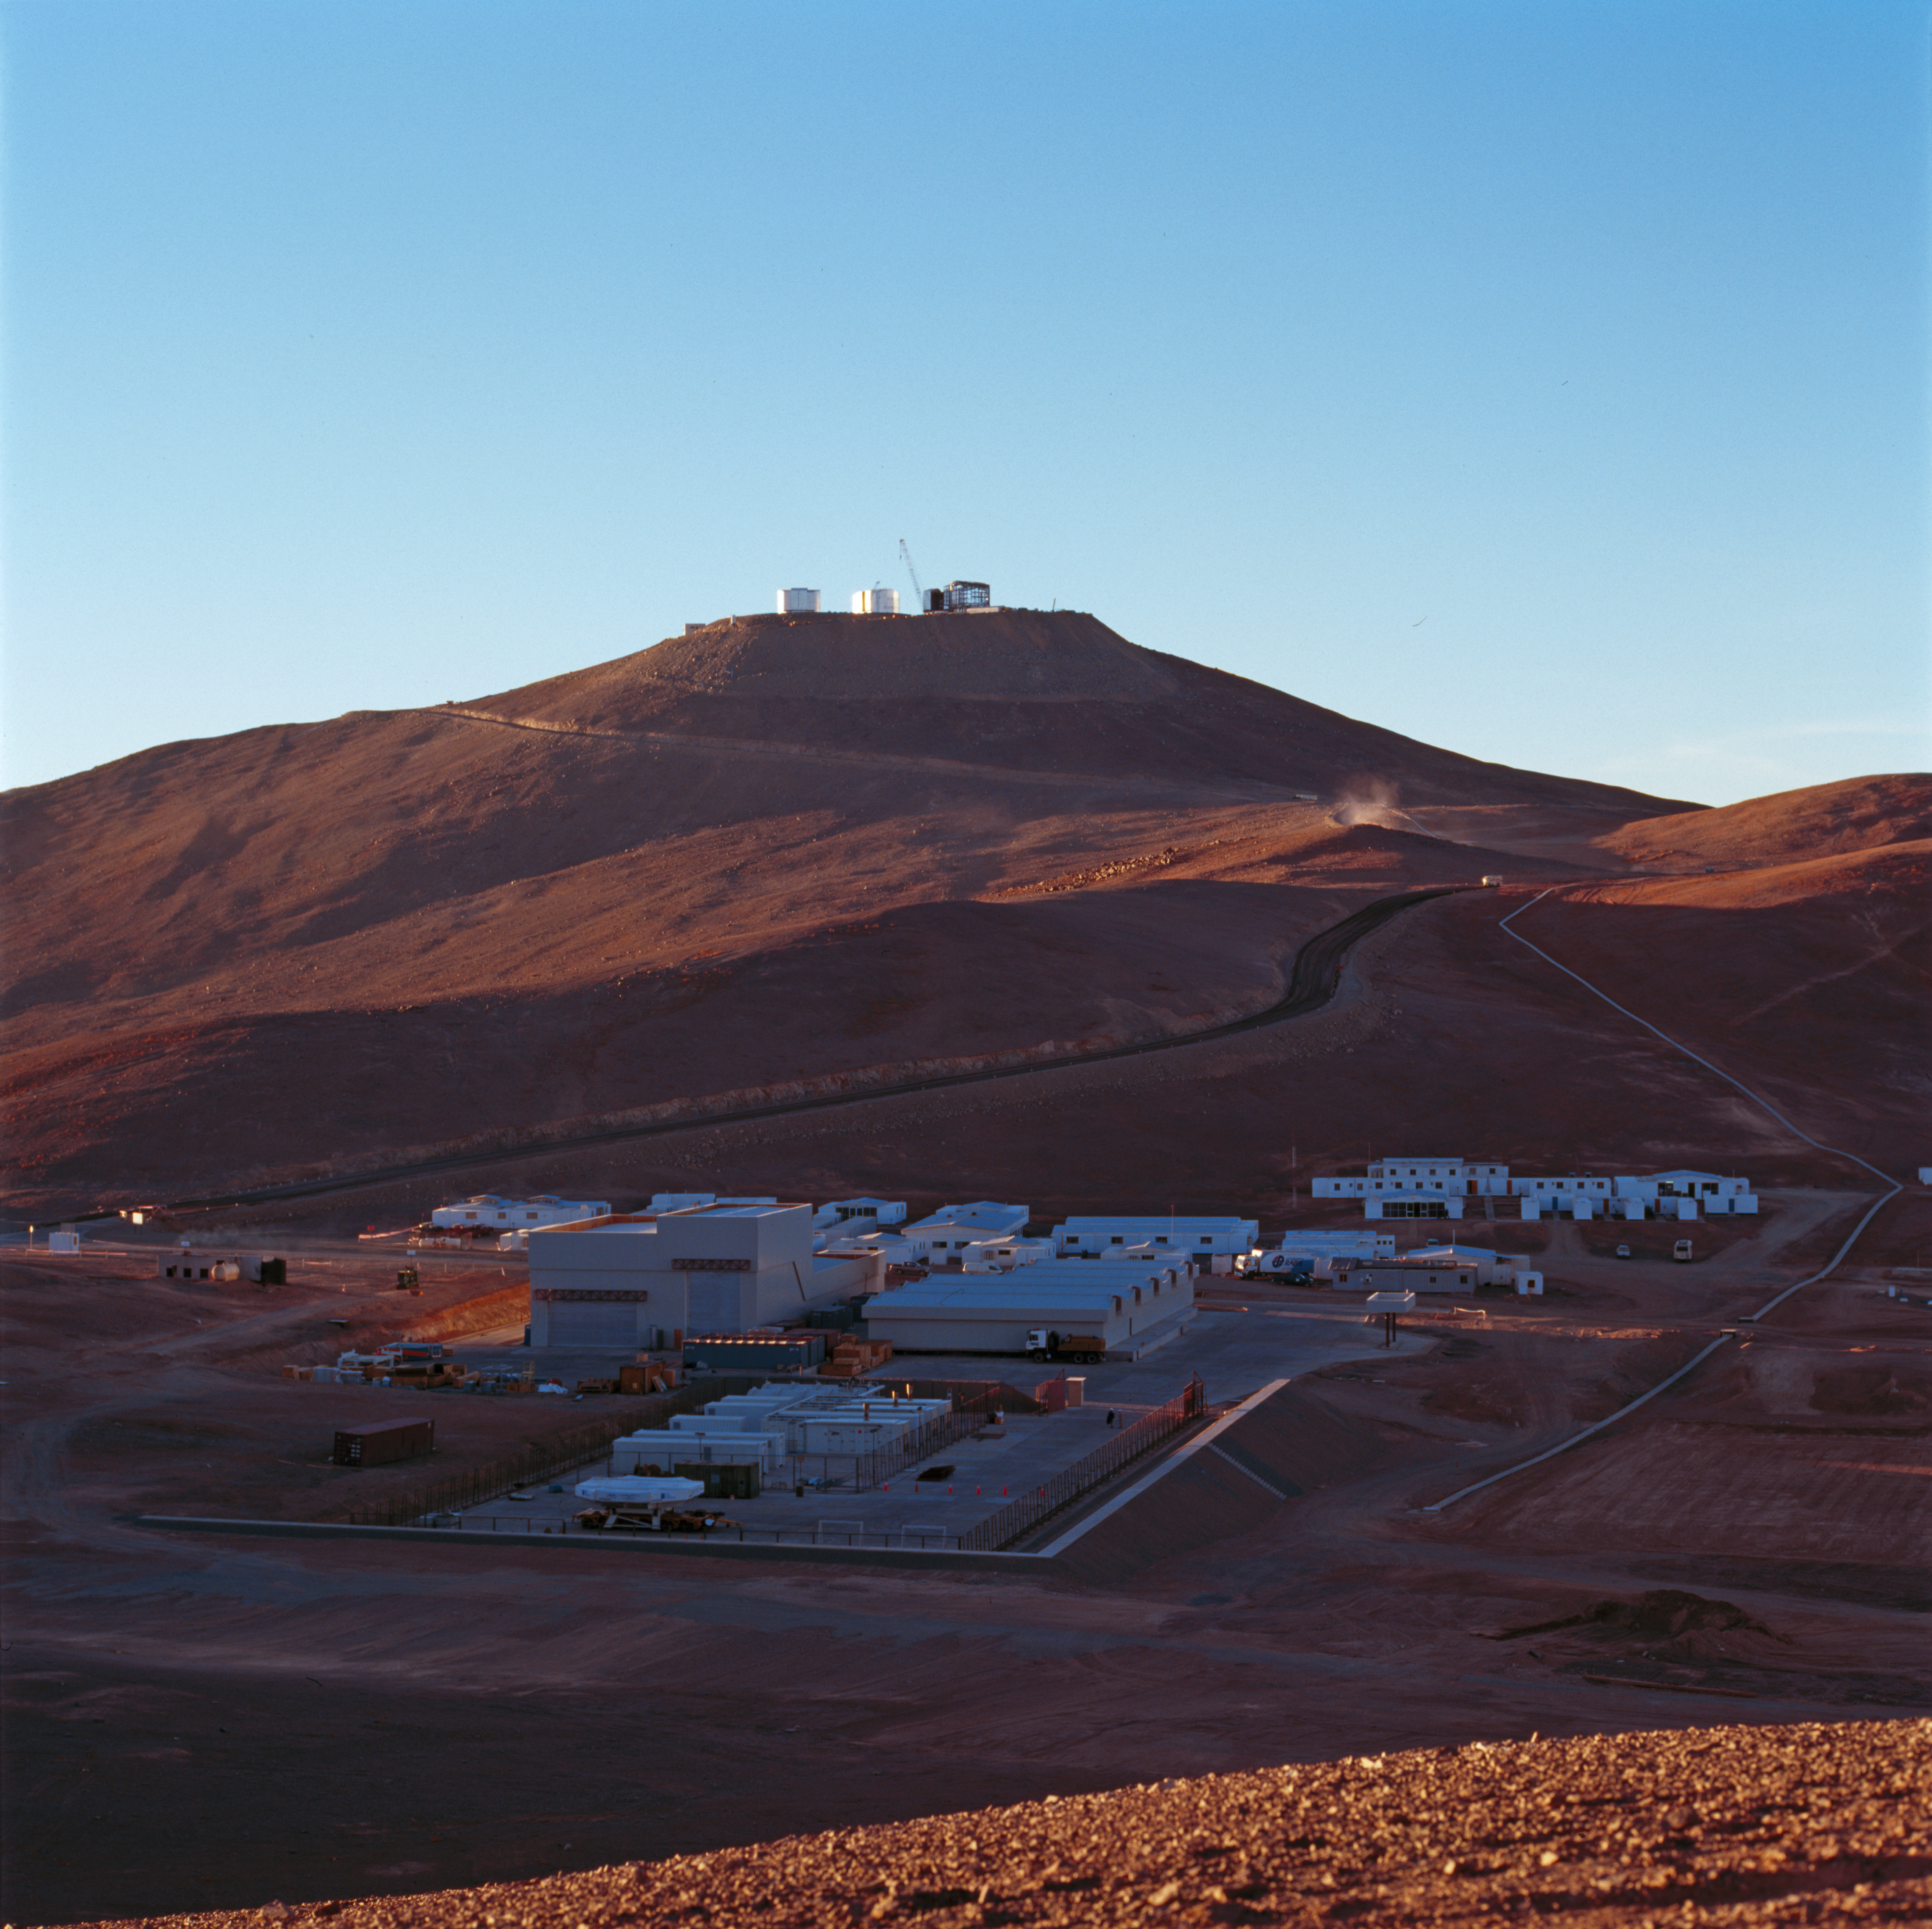

Paranal Observatory, 1997

Overview of Paranal Observatory and its basecamp, taken in 1997.

Credit: ESO